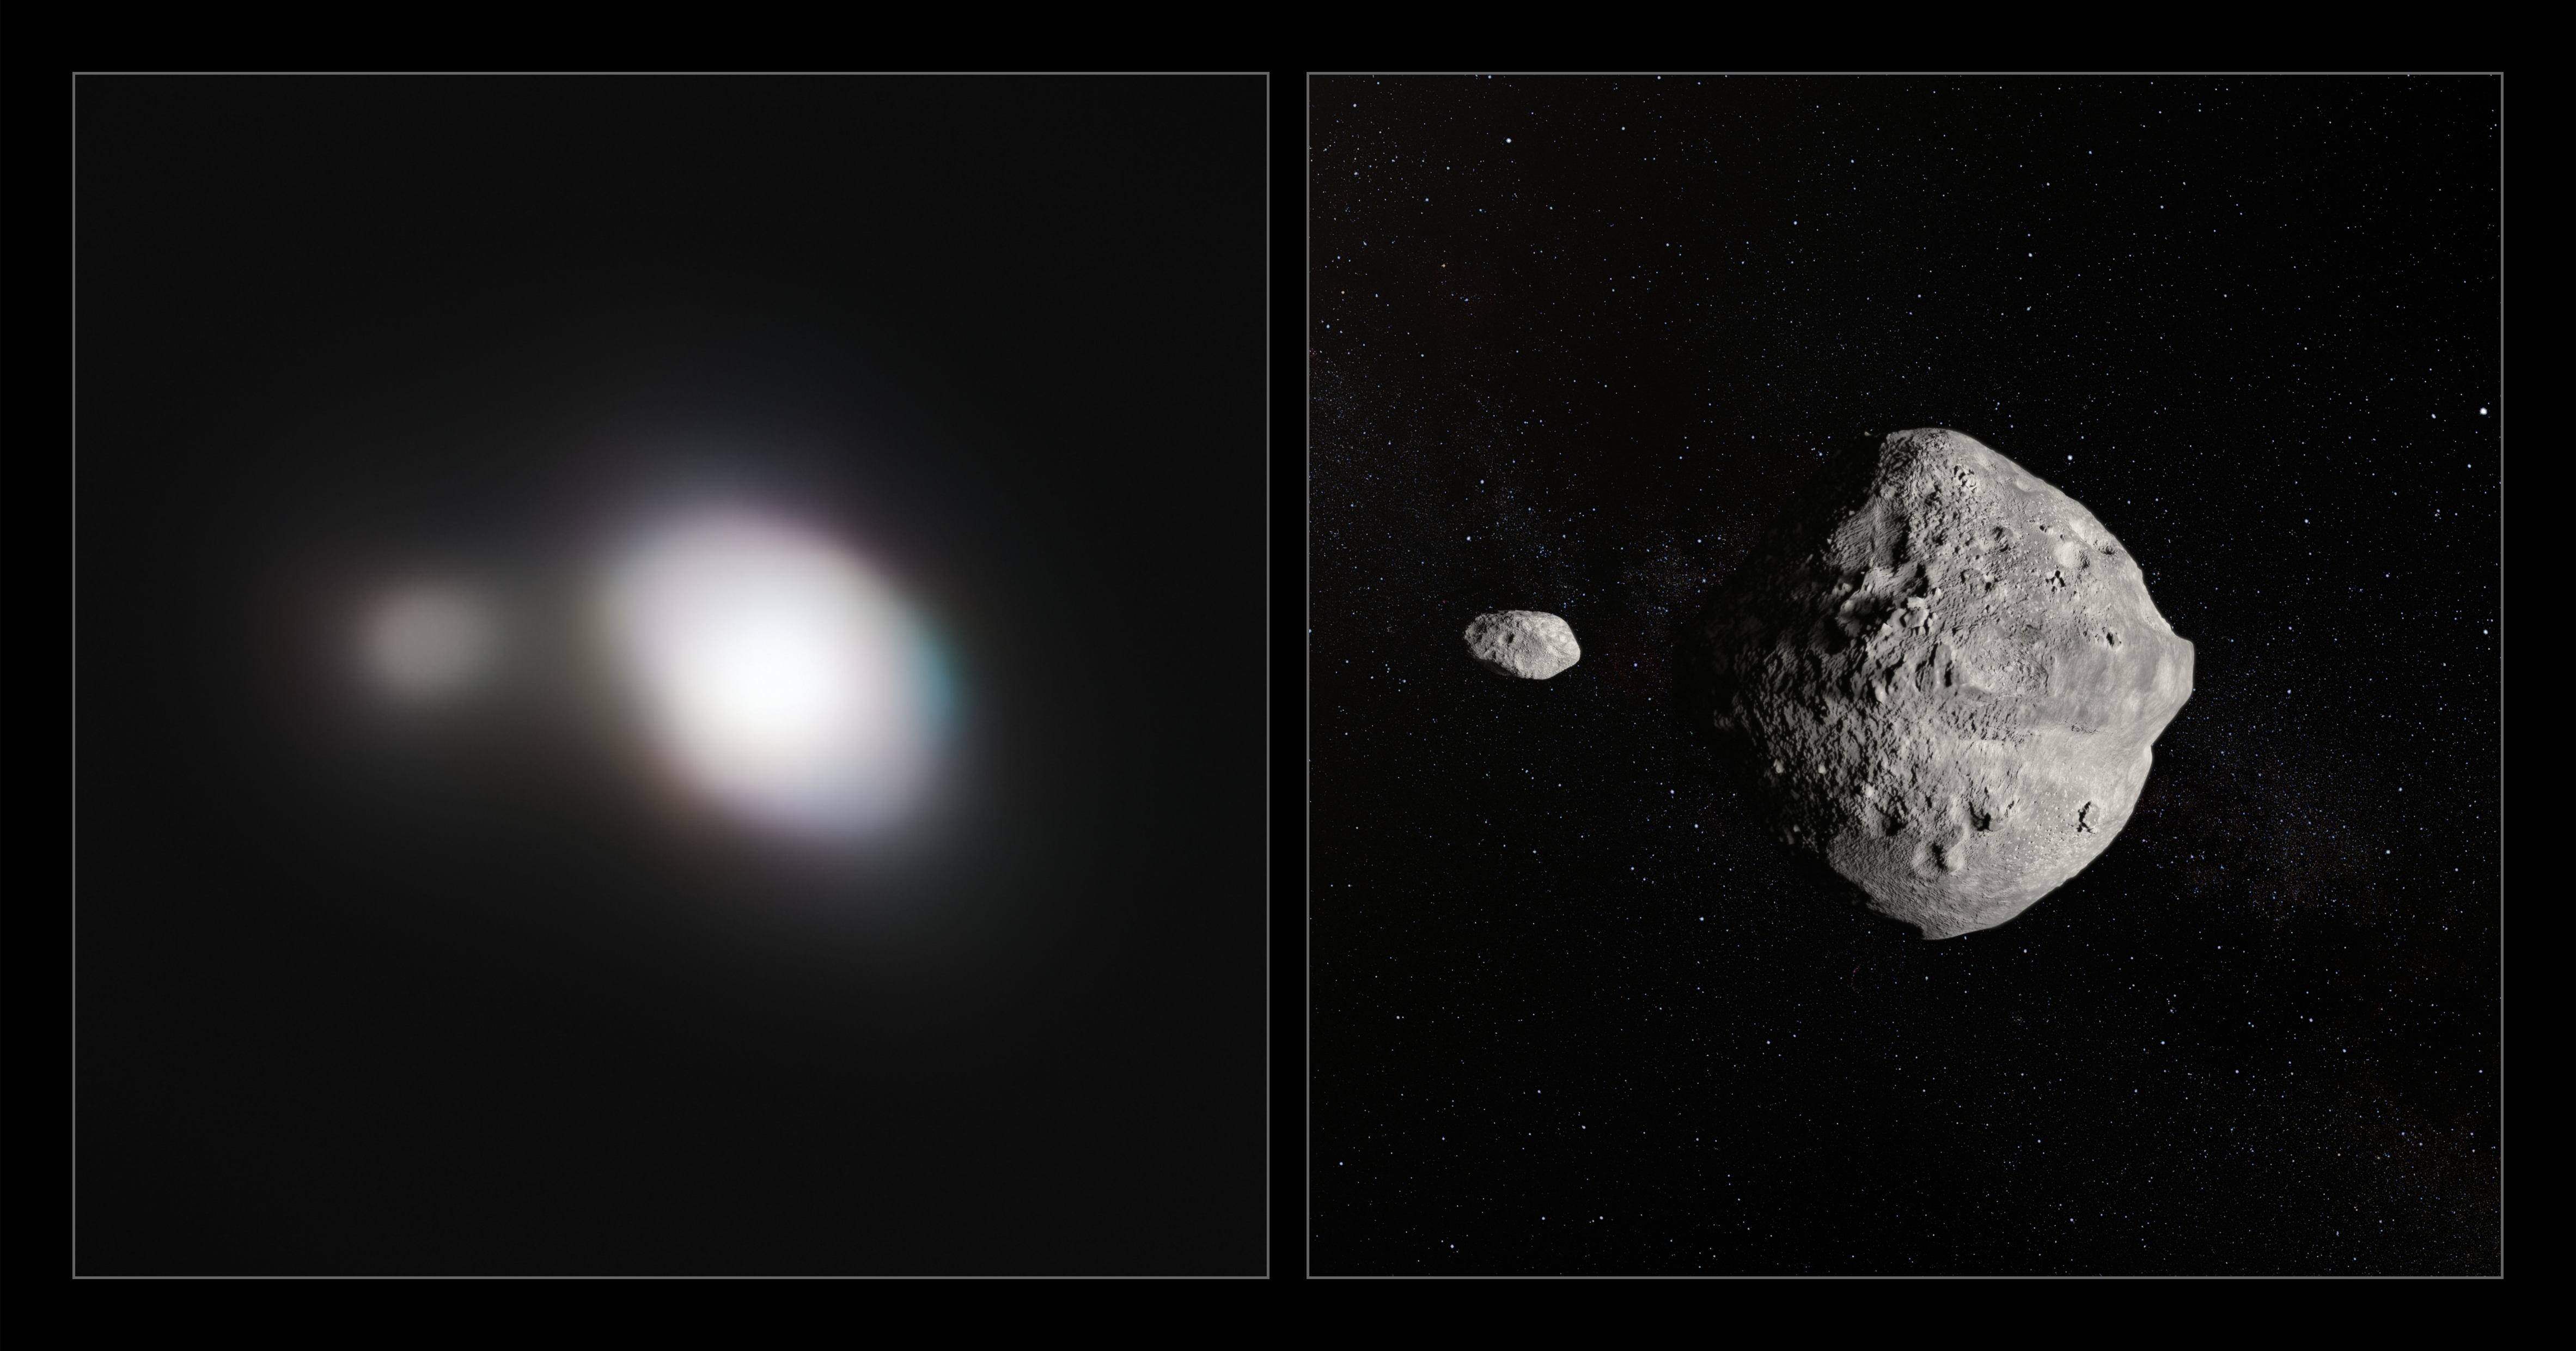

Side by side observation and artist's impression of Asteroid 1999 KW4

The unique capabilities of the SPHERE instrument on ESO’s Very Large Telescope have enabled it to obtain the sharpest images of a double asteroid as it flew by Earth on 25 May. While this double asteroid was not itself a threatening object, scientists used the opportunity to rehearse the response to a hazardous Near-Earth Object (NEO), proving that ESO’s front-line technology could be critical in planetary defence.

The left-hand image shows SPHERE observations of Asteroid 1999 KW4. The angular resolution in this image is equivalent to picking out a single building in New York — from Paris. An artist's impression of the asteroid pair is shown on the right.

Credit: ESO